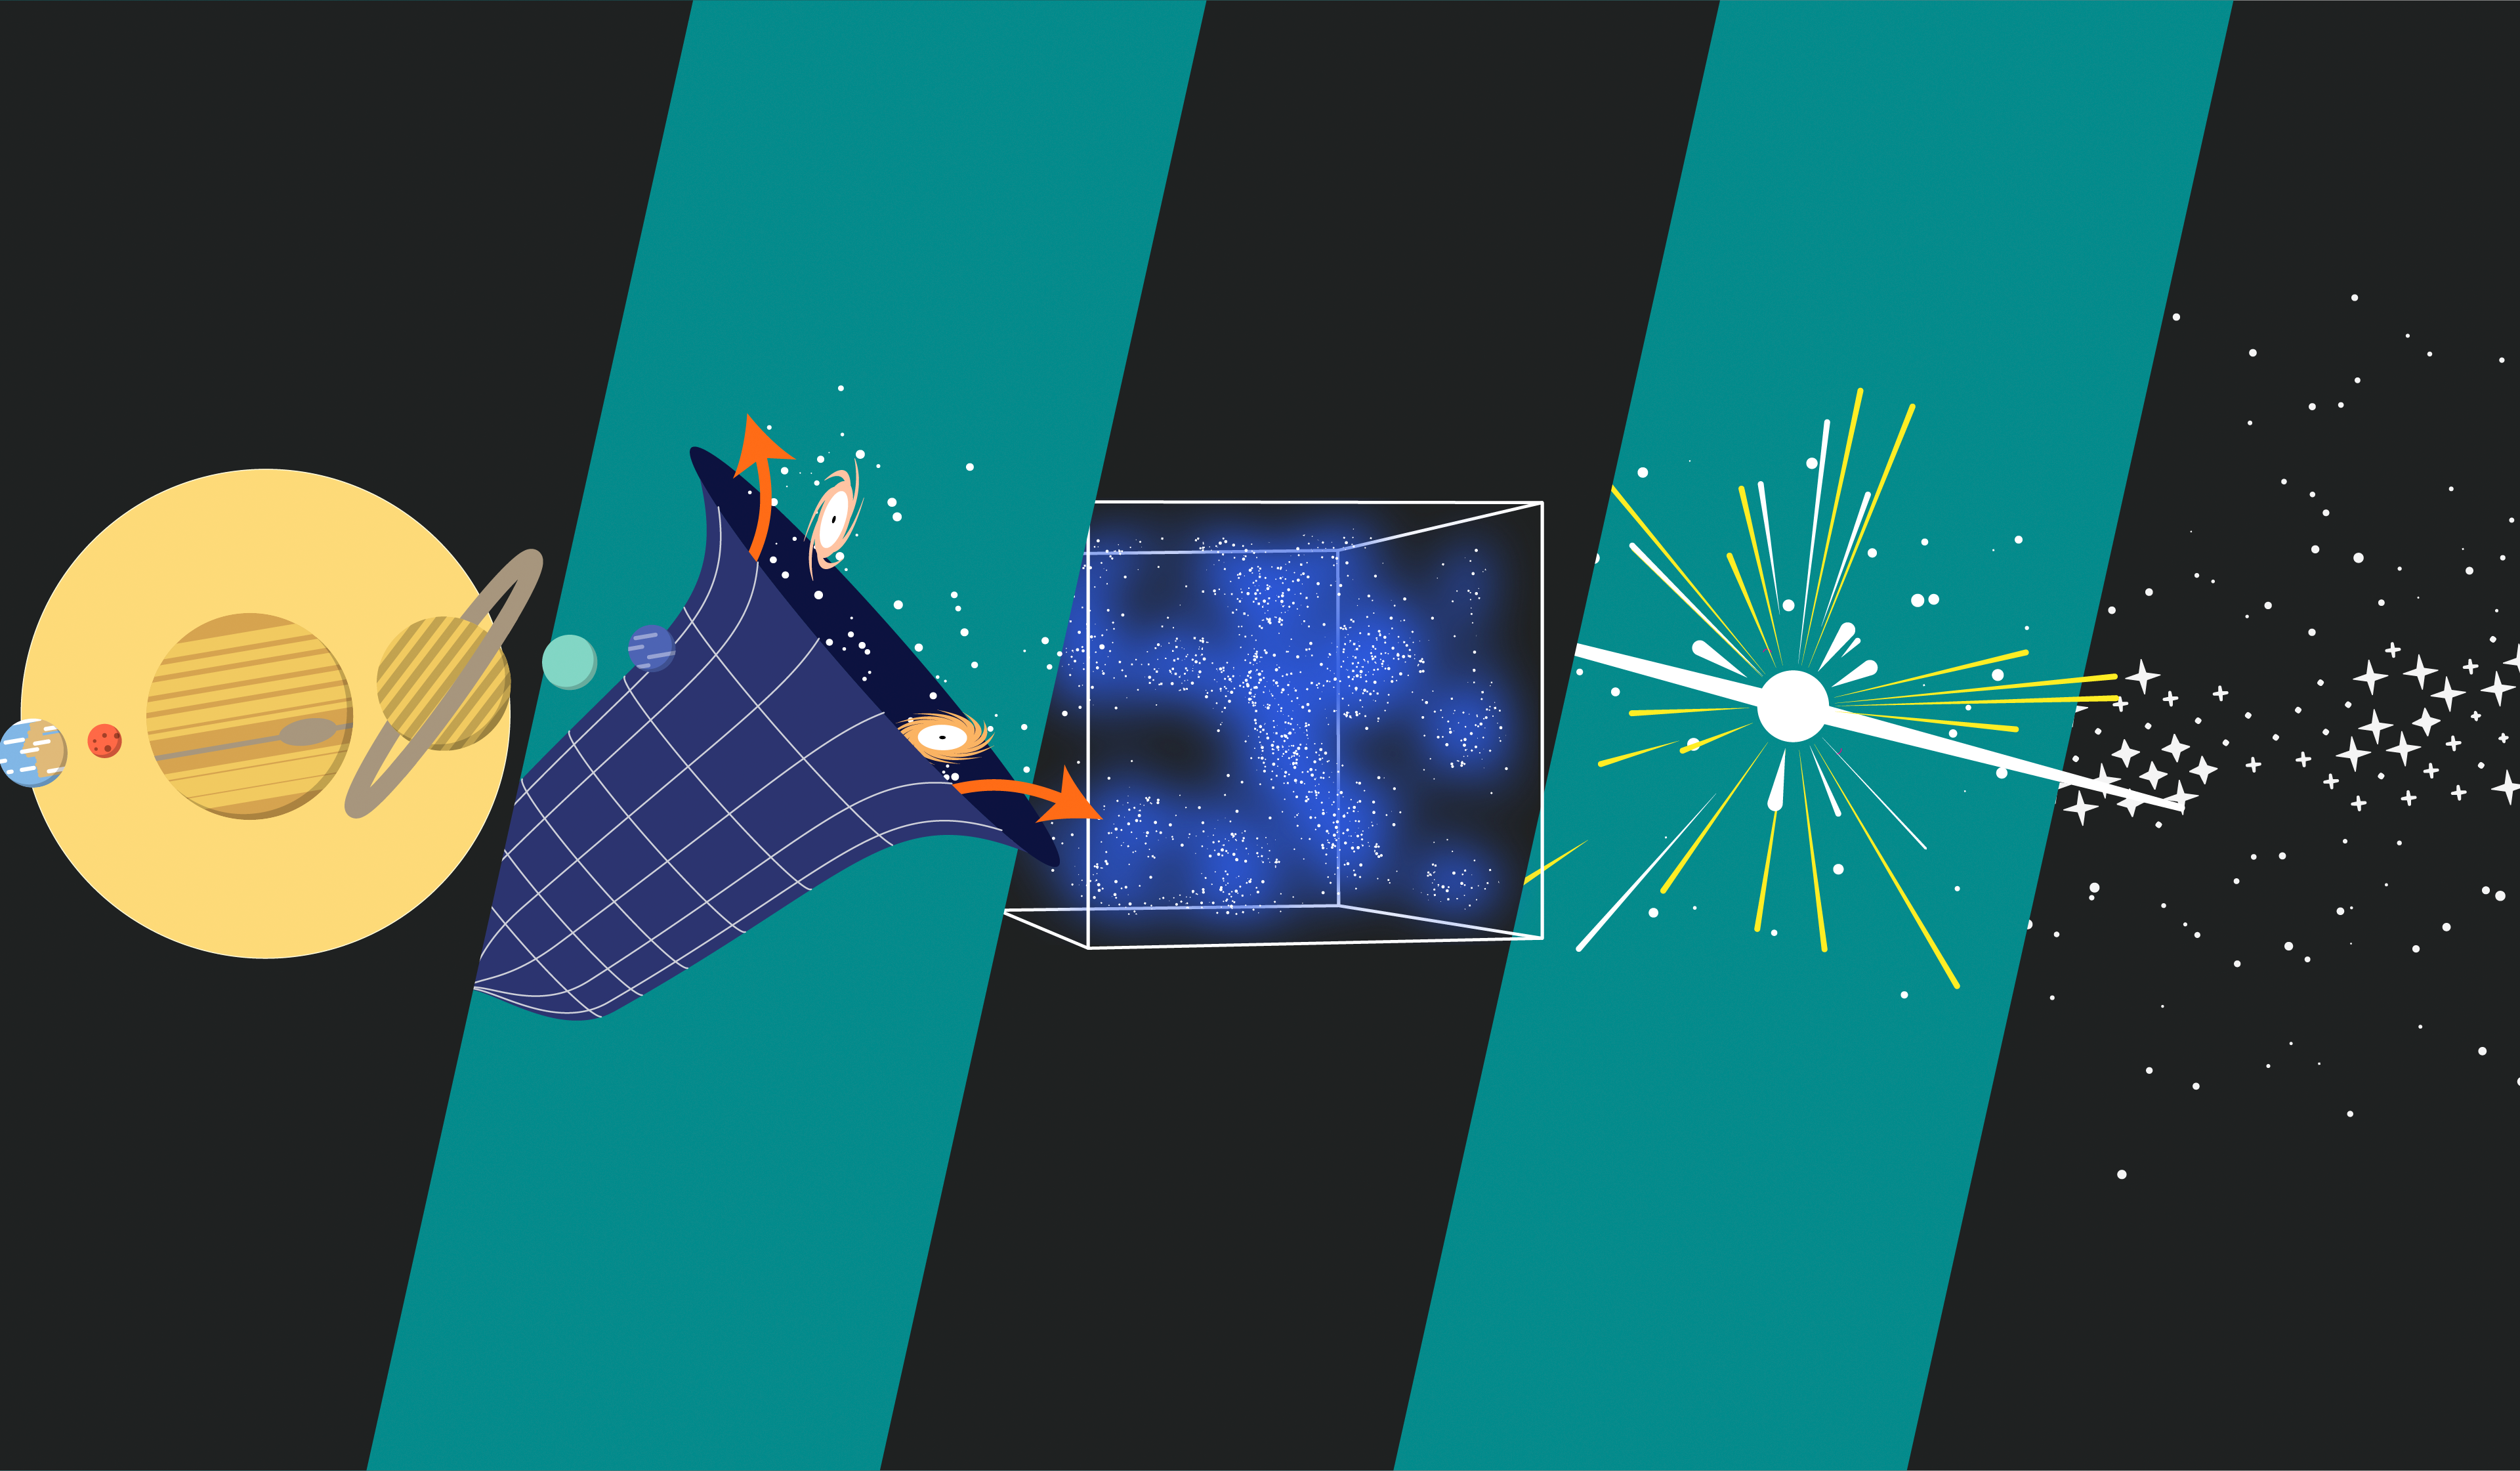

Rubin Science Areas Representation

Representations of Rubin Observatory's science areas: Creating an inventory of the Solar System, Understanding the nature of dark matter and dark energy, exploring objects that change position or brightness over time, and mapping the Milky Way.

Credit: RubinObs/NOIRLab/SLAC/DOE/NSF/AURA/J. Pinto